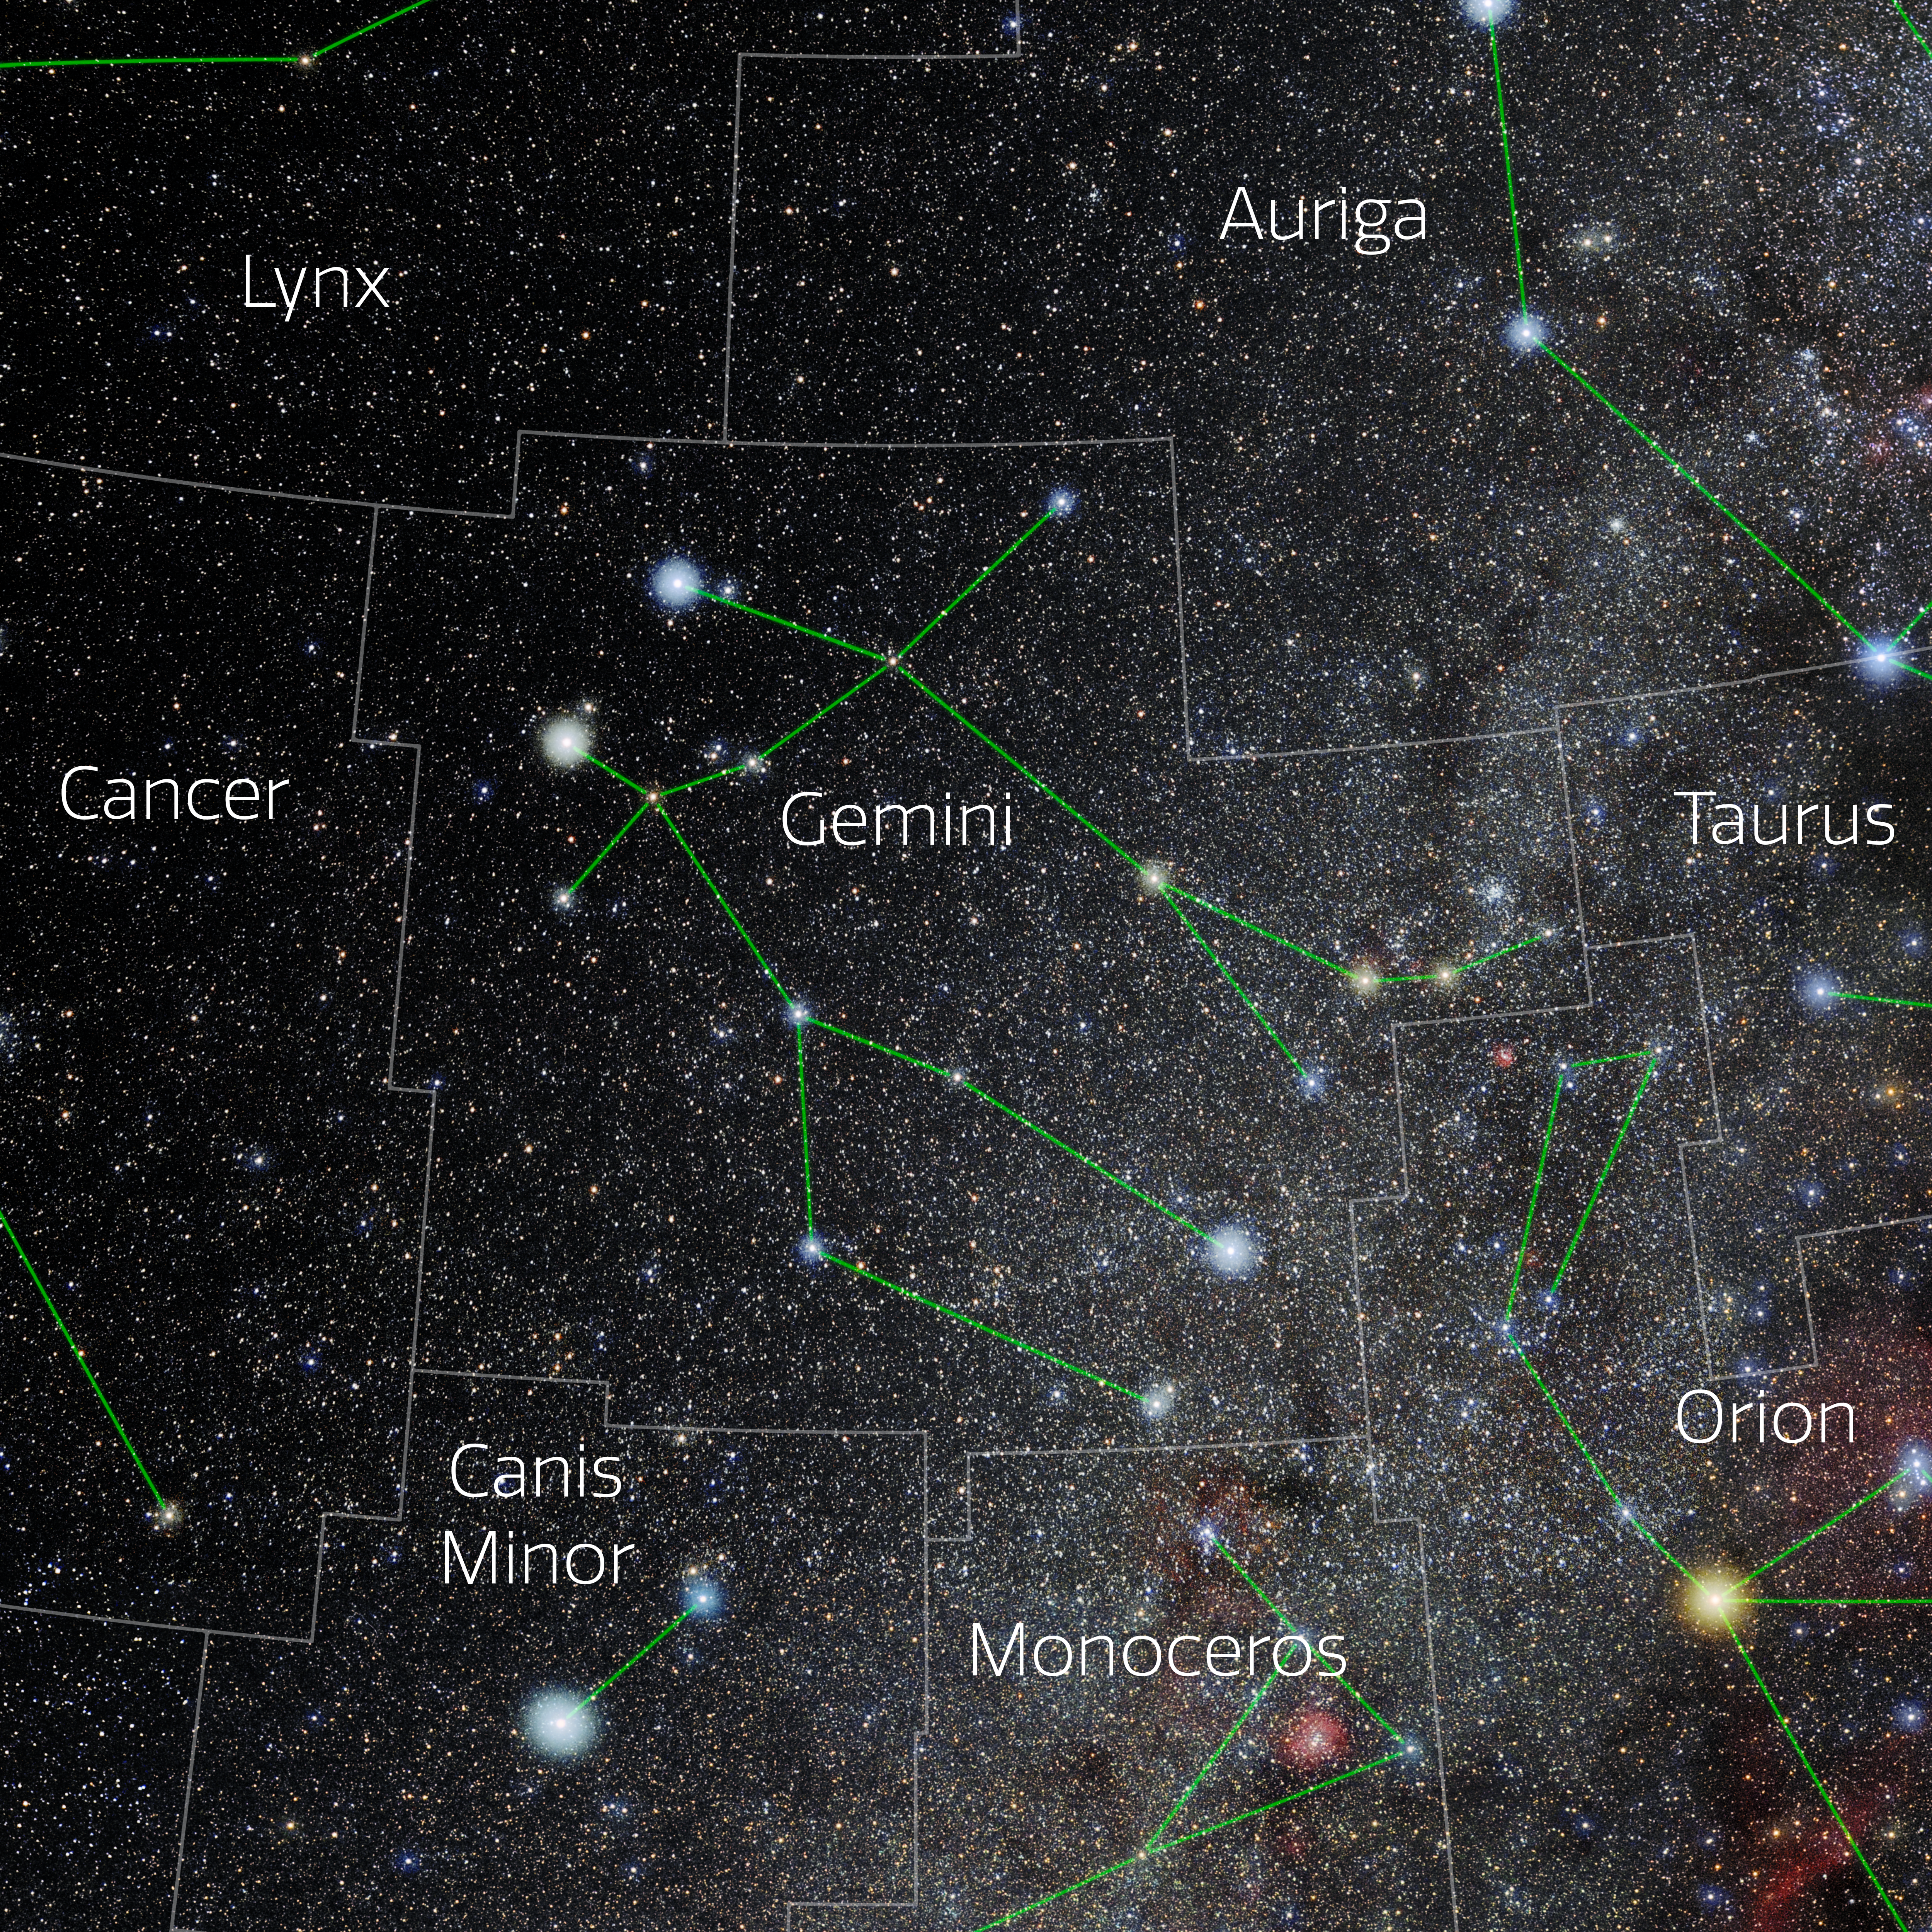

Gemini (Annotated)

Photo of the constellation Gemini with annotations from IAU and Sky & Telescope. Here is the non-annotated version.

Credit: E. Slawik/NOIRLab/NSF/AURA/M. Zamani